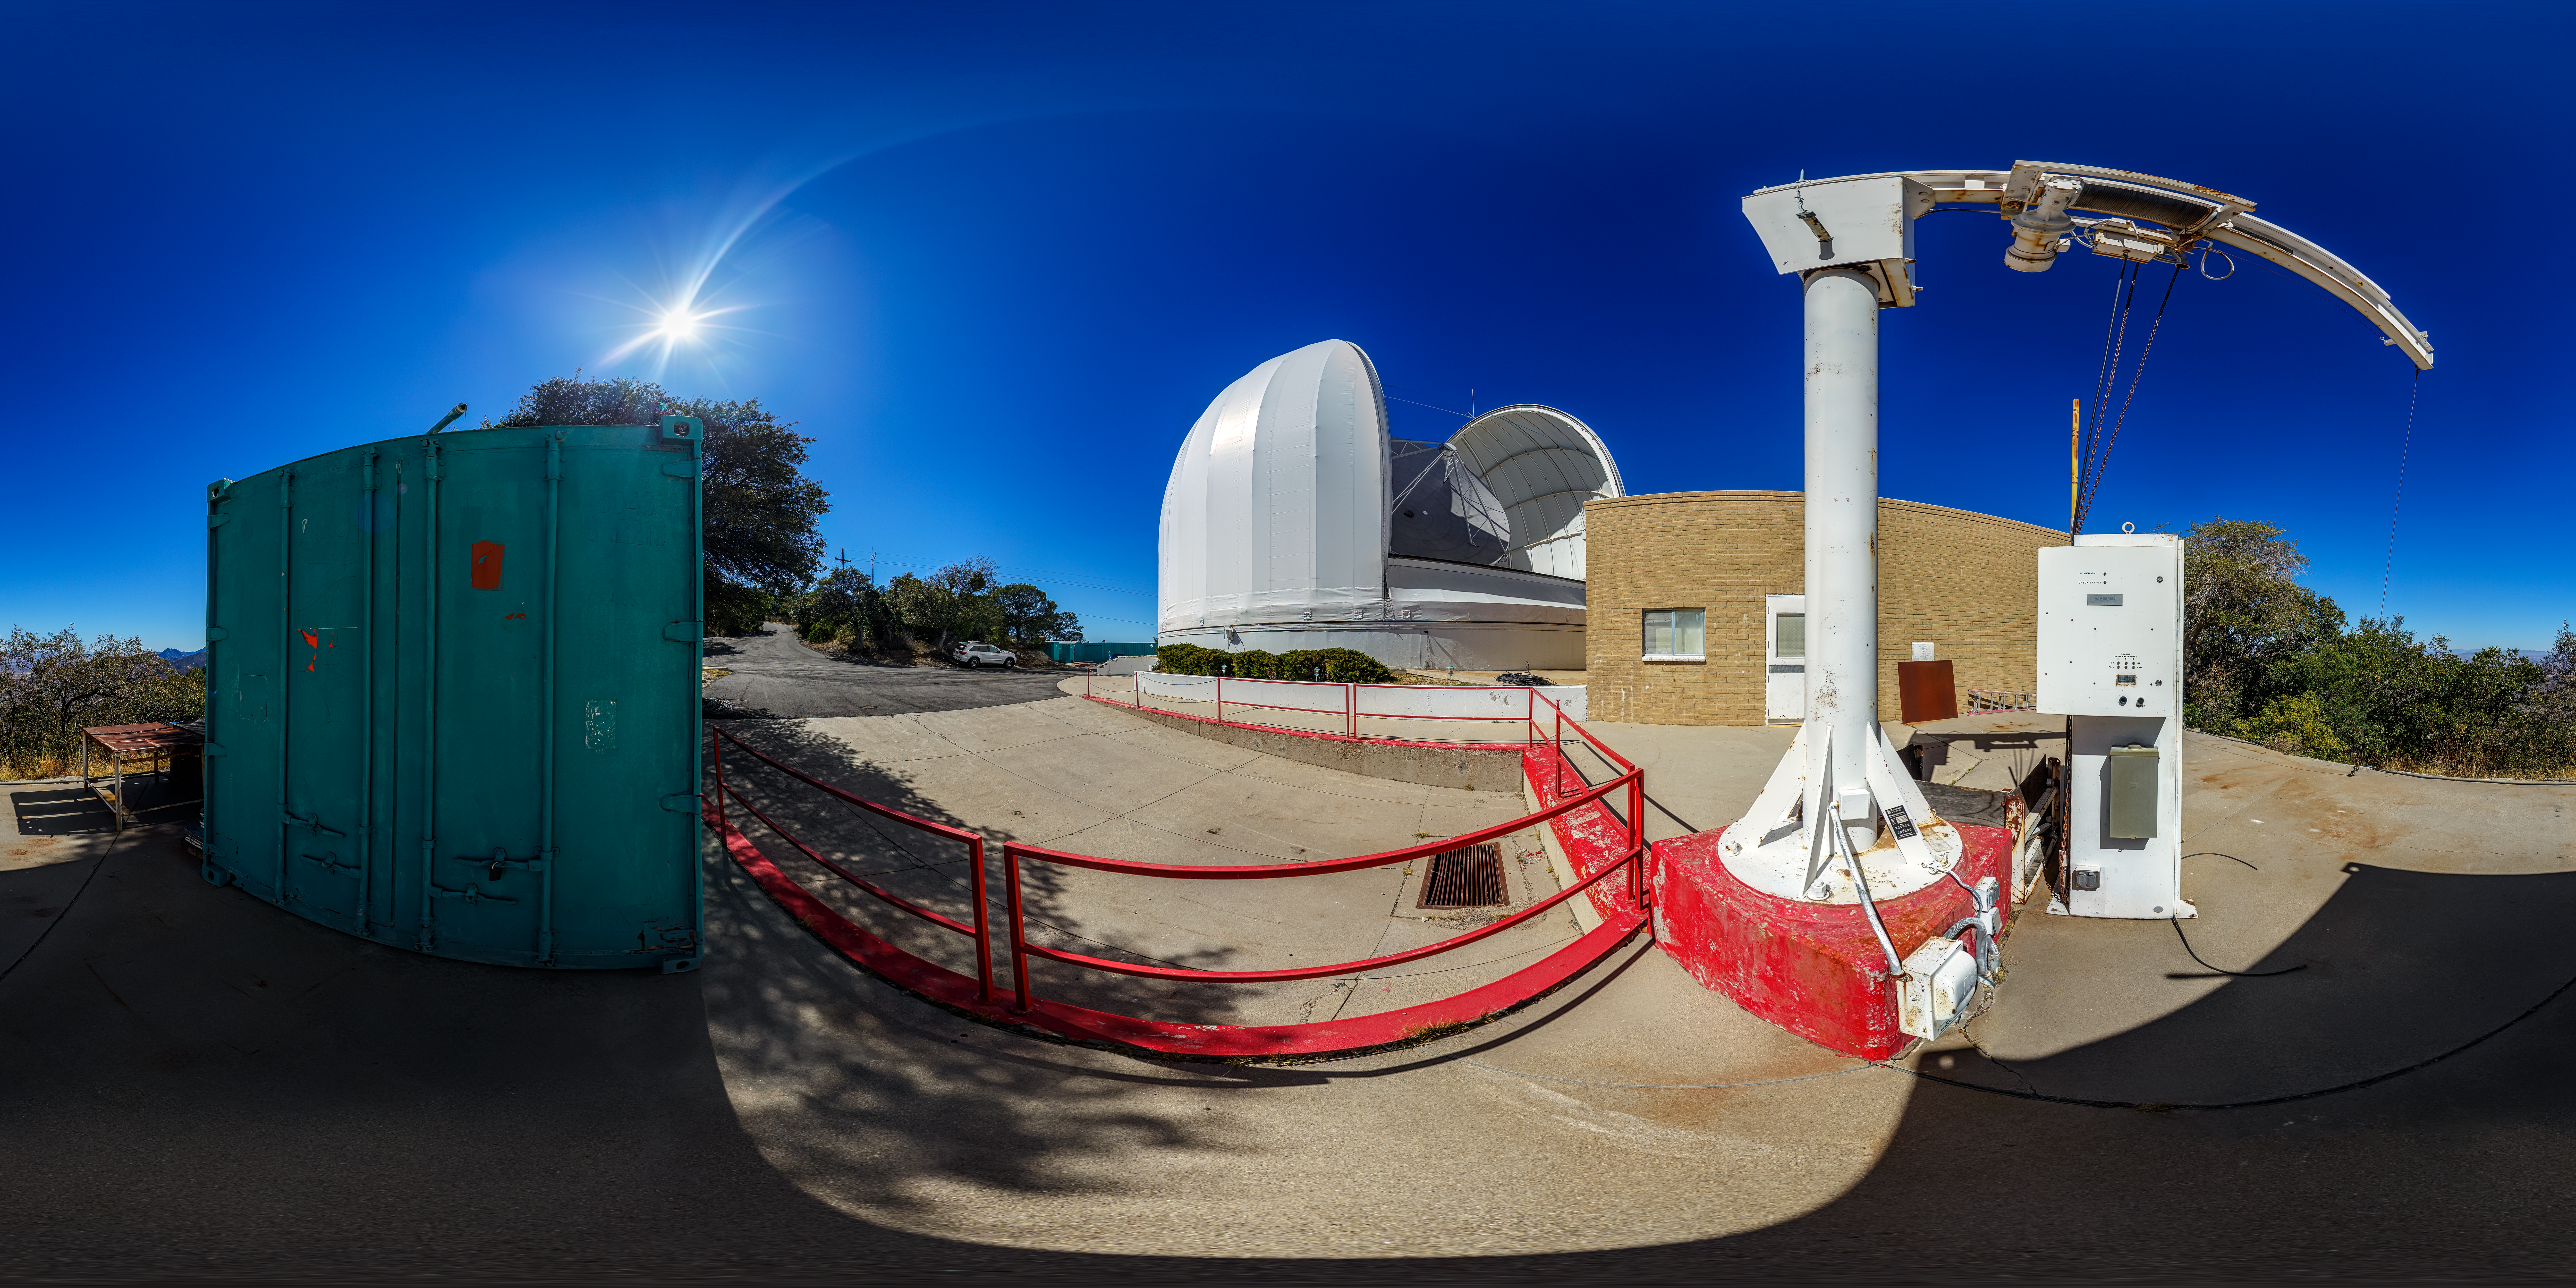

UA ARO 12-meter Telescope 360 Panorama

A 360 panorama view of the UA ARO 12-meter Telescope located at Kitt Peak National Observatory (KPNO), a Program of NSF NOIRLab, near Tucson, Arizona.

A fulldome version of this image can be found here.

Credit: KPNO/NOIRLab/NSF/AURA/P. Horálek